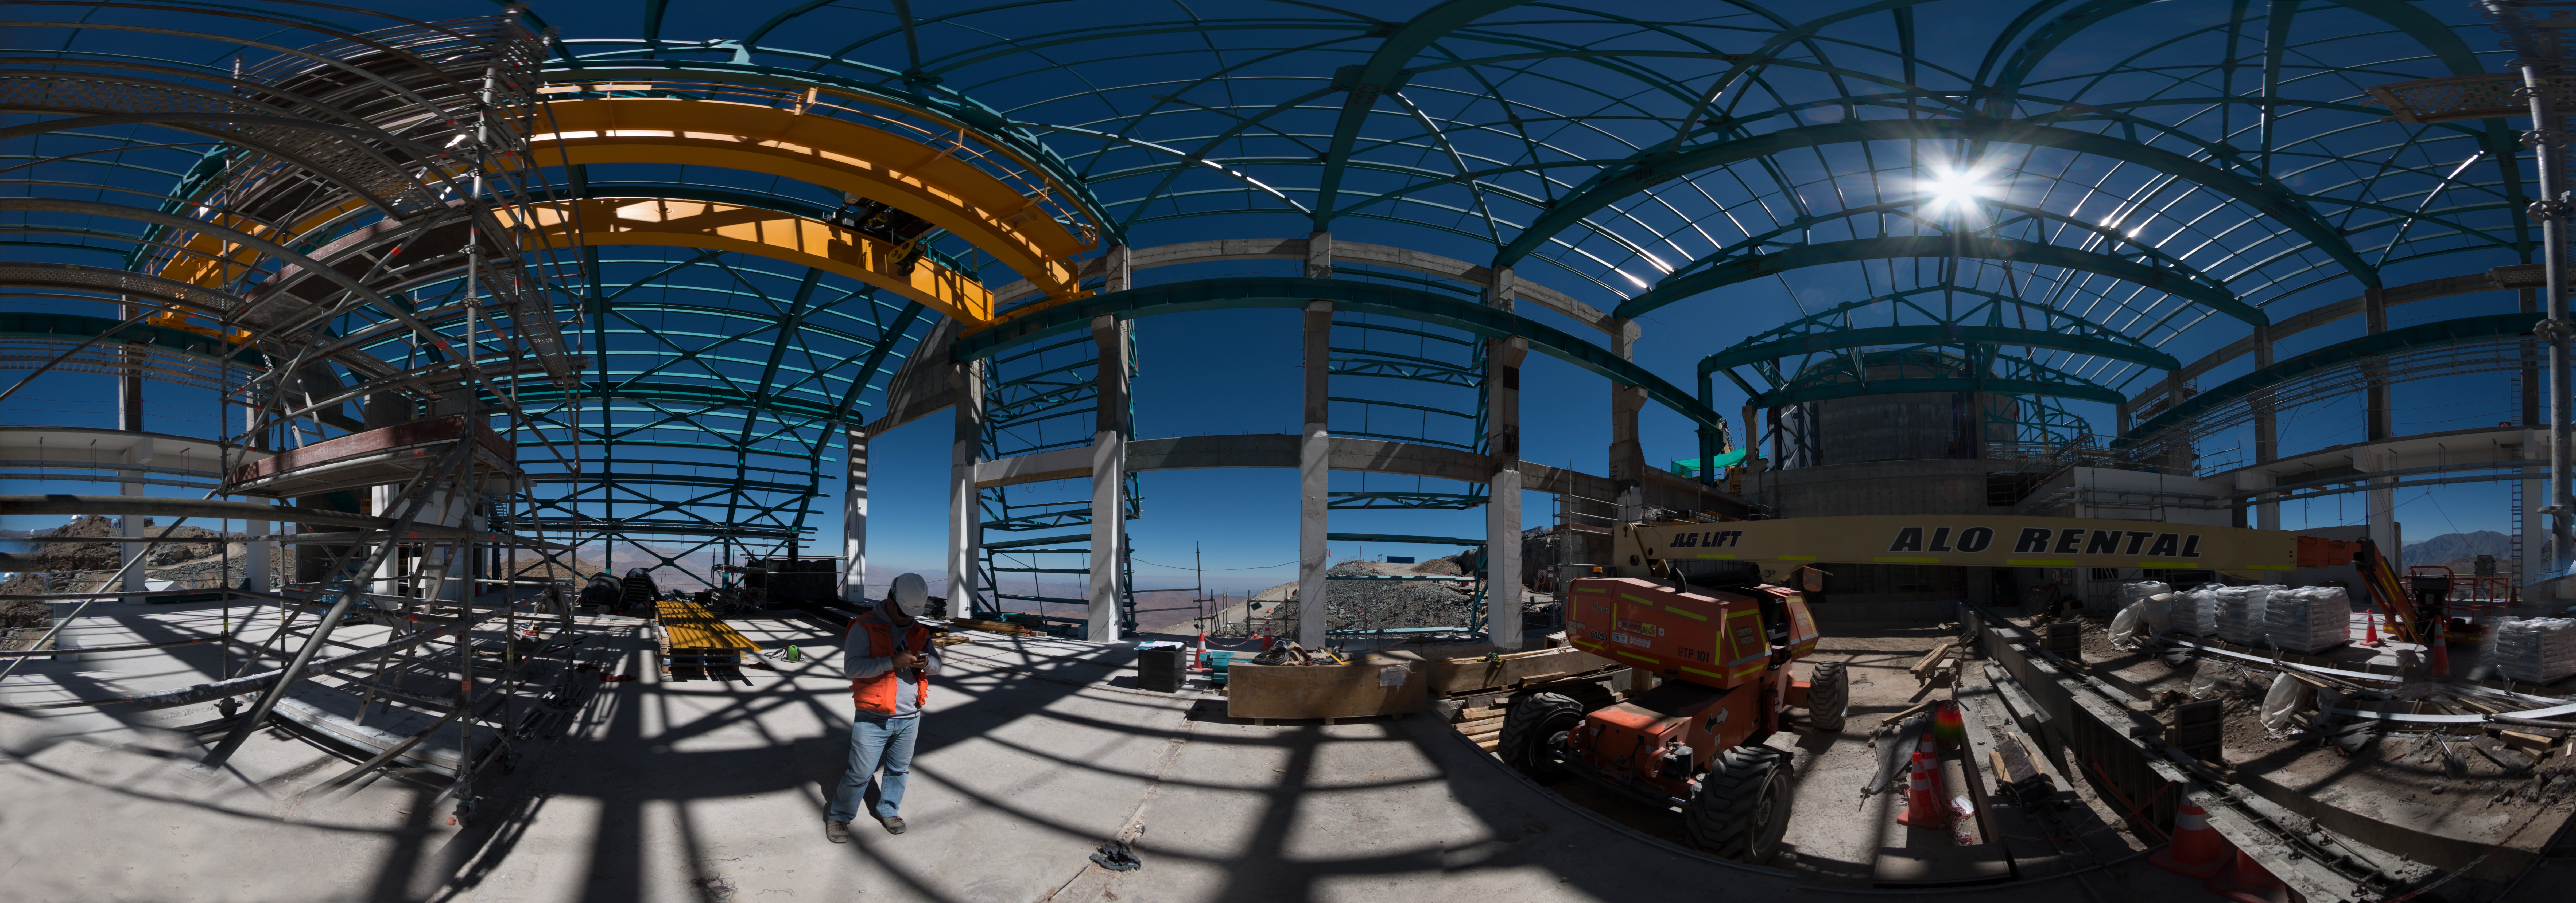

Summit Multimedia Visit 2017

In March 2017 a multimedia team visited Cerro Pachón to document LSST Facility construction. More details are at https://www.lsst.org/news/cerro-pach%C3%B3n-goes-hollywood.

Credit: M. Park/Inigo Films/Rubin Observatory/ NSF/ AURA